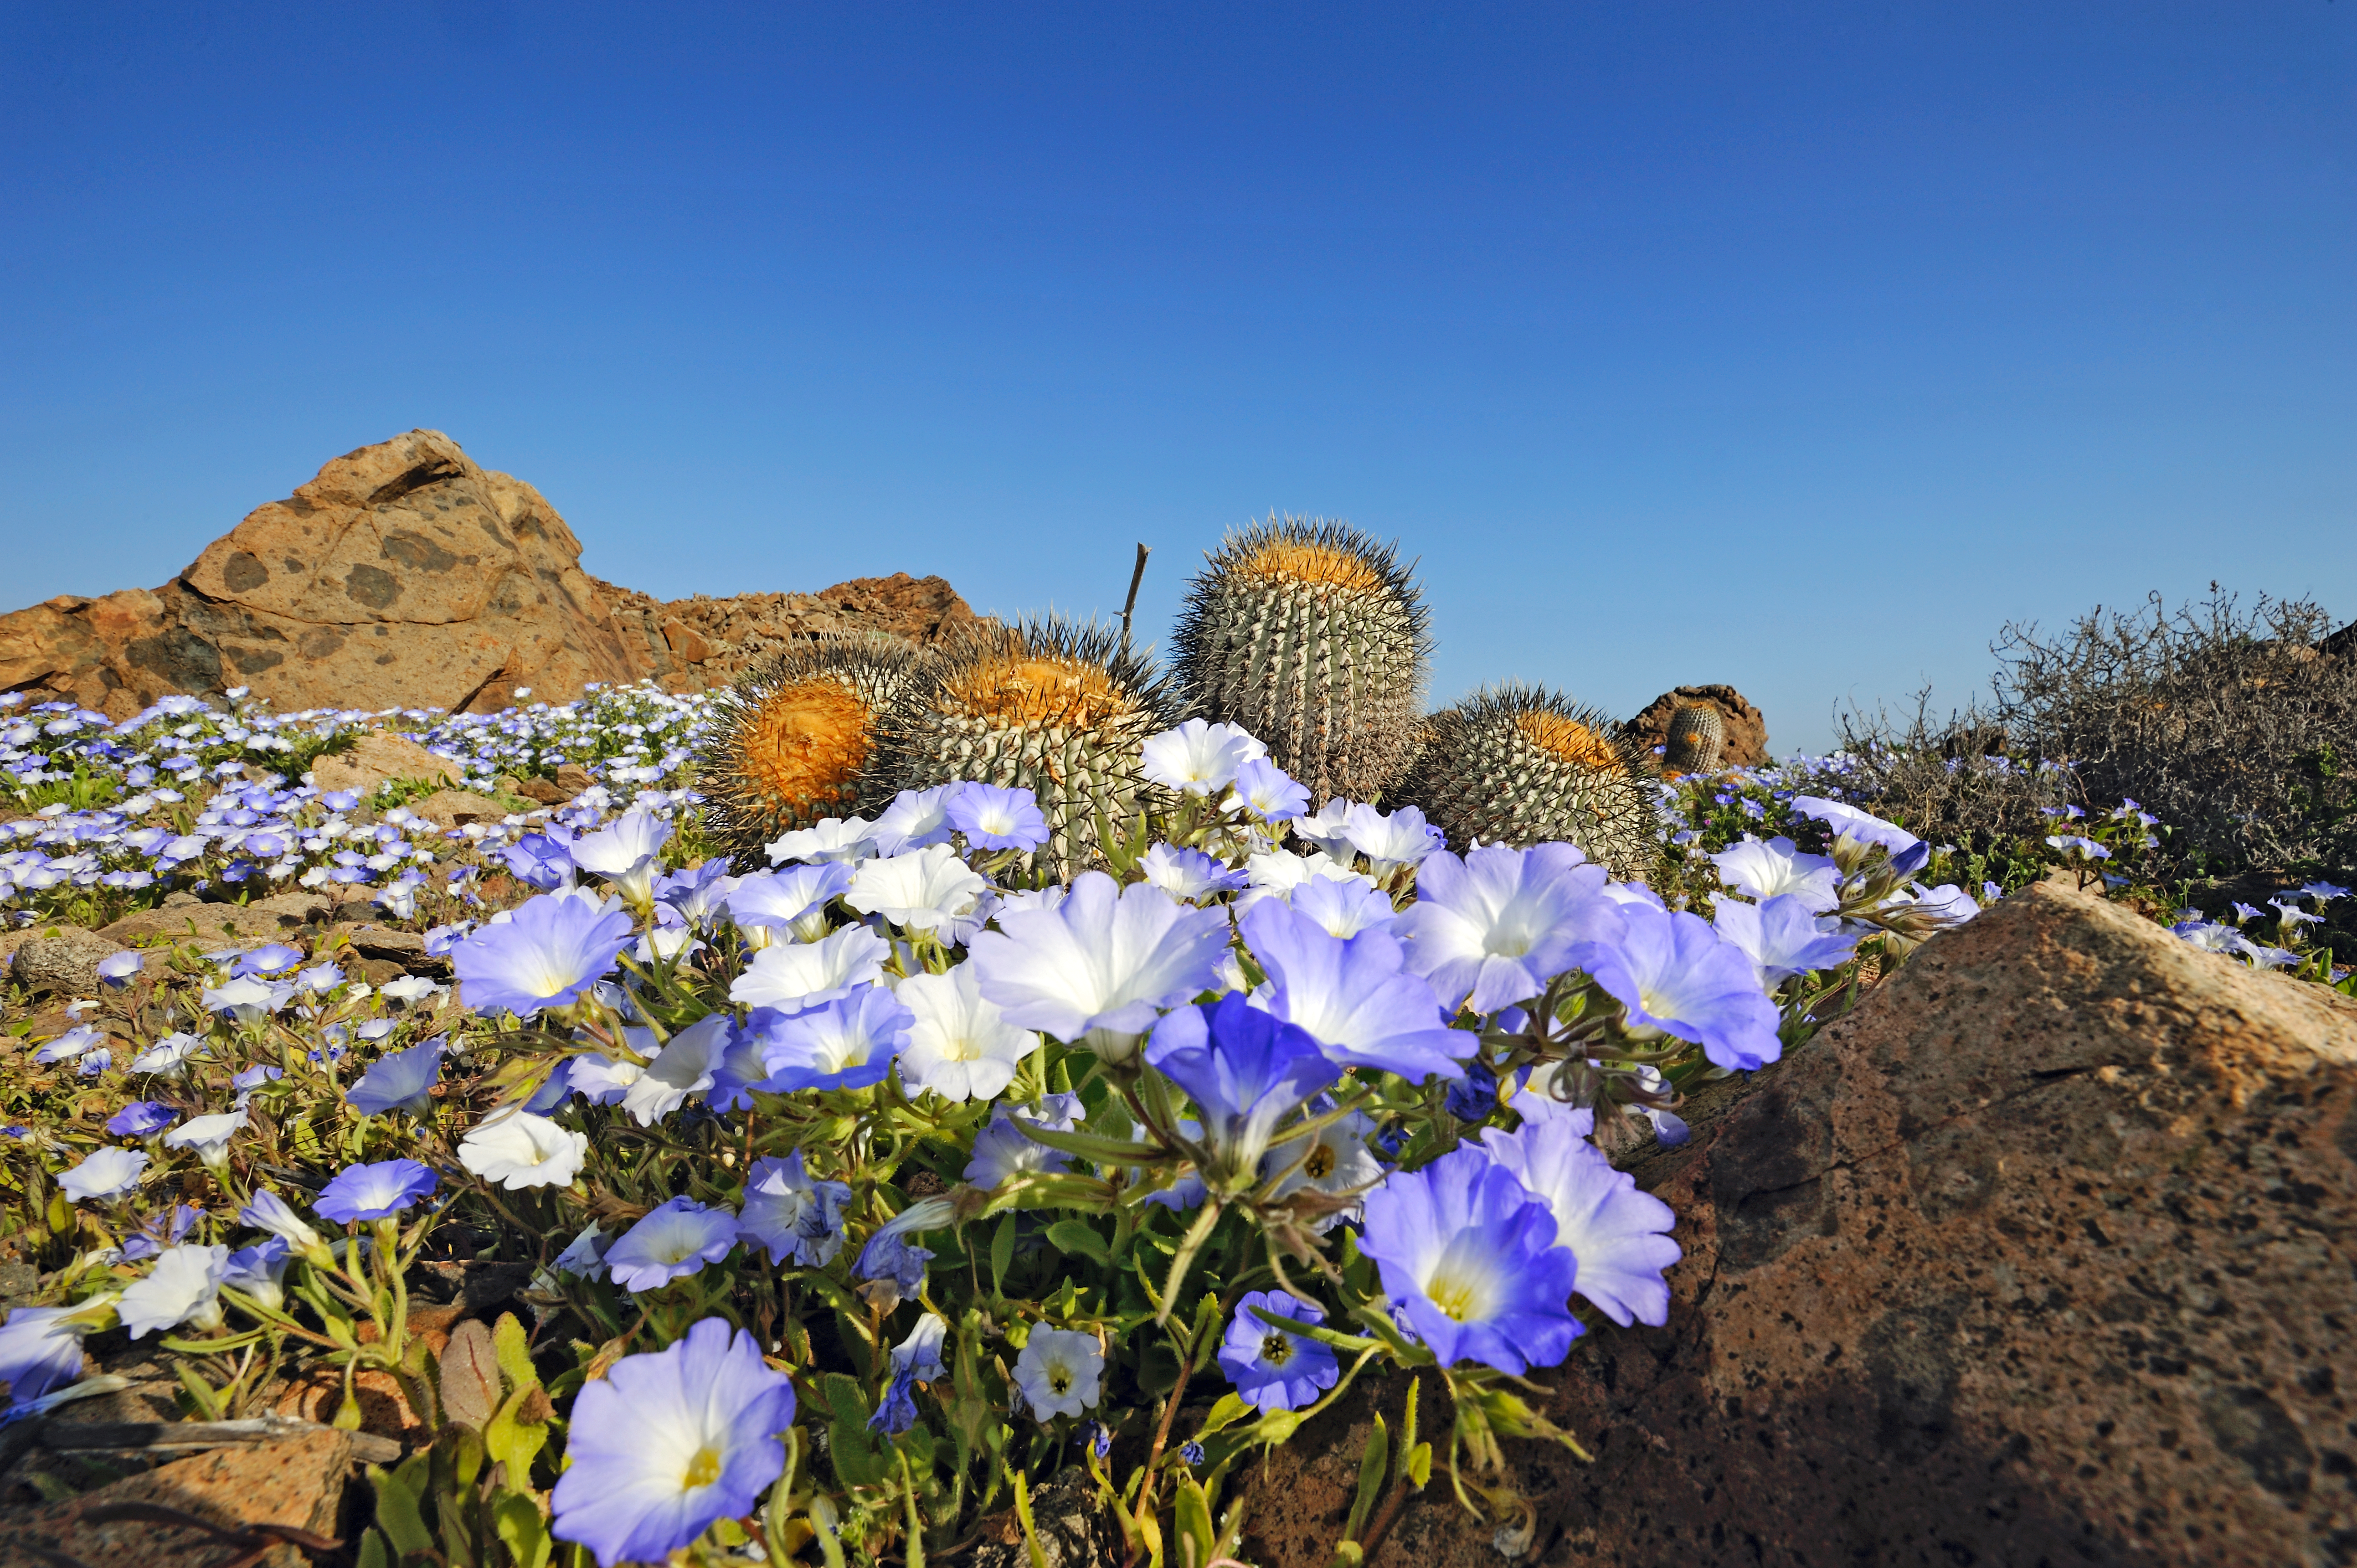

Atacama Desert in bloom

Image of wild flowers in the Atacama Desert.

Credit: P. Pardo Ávalos/ESO